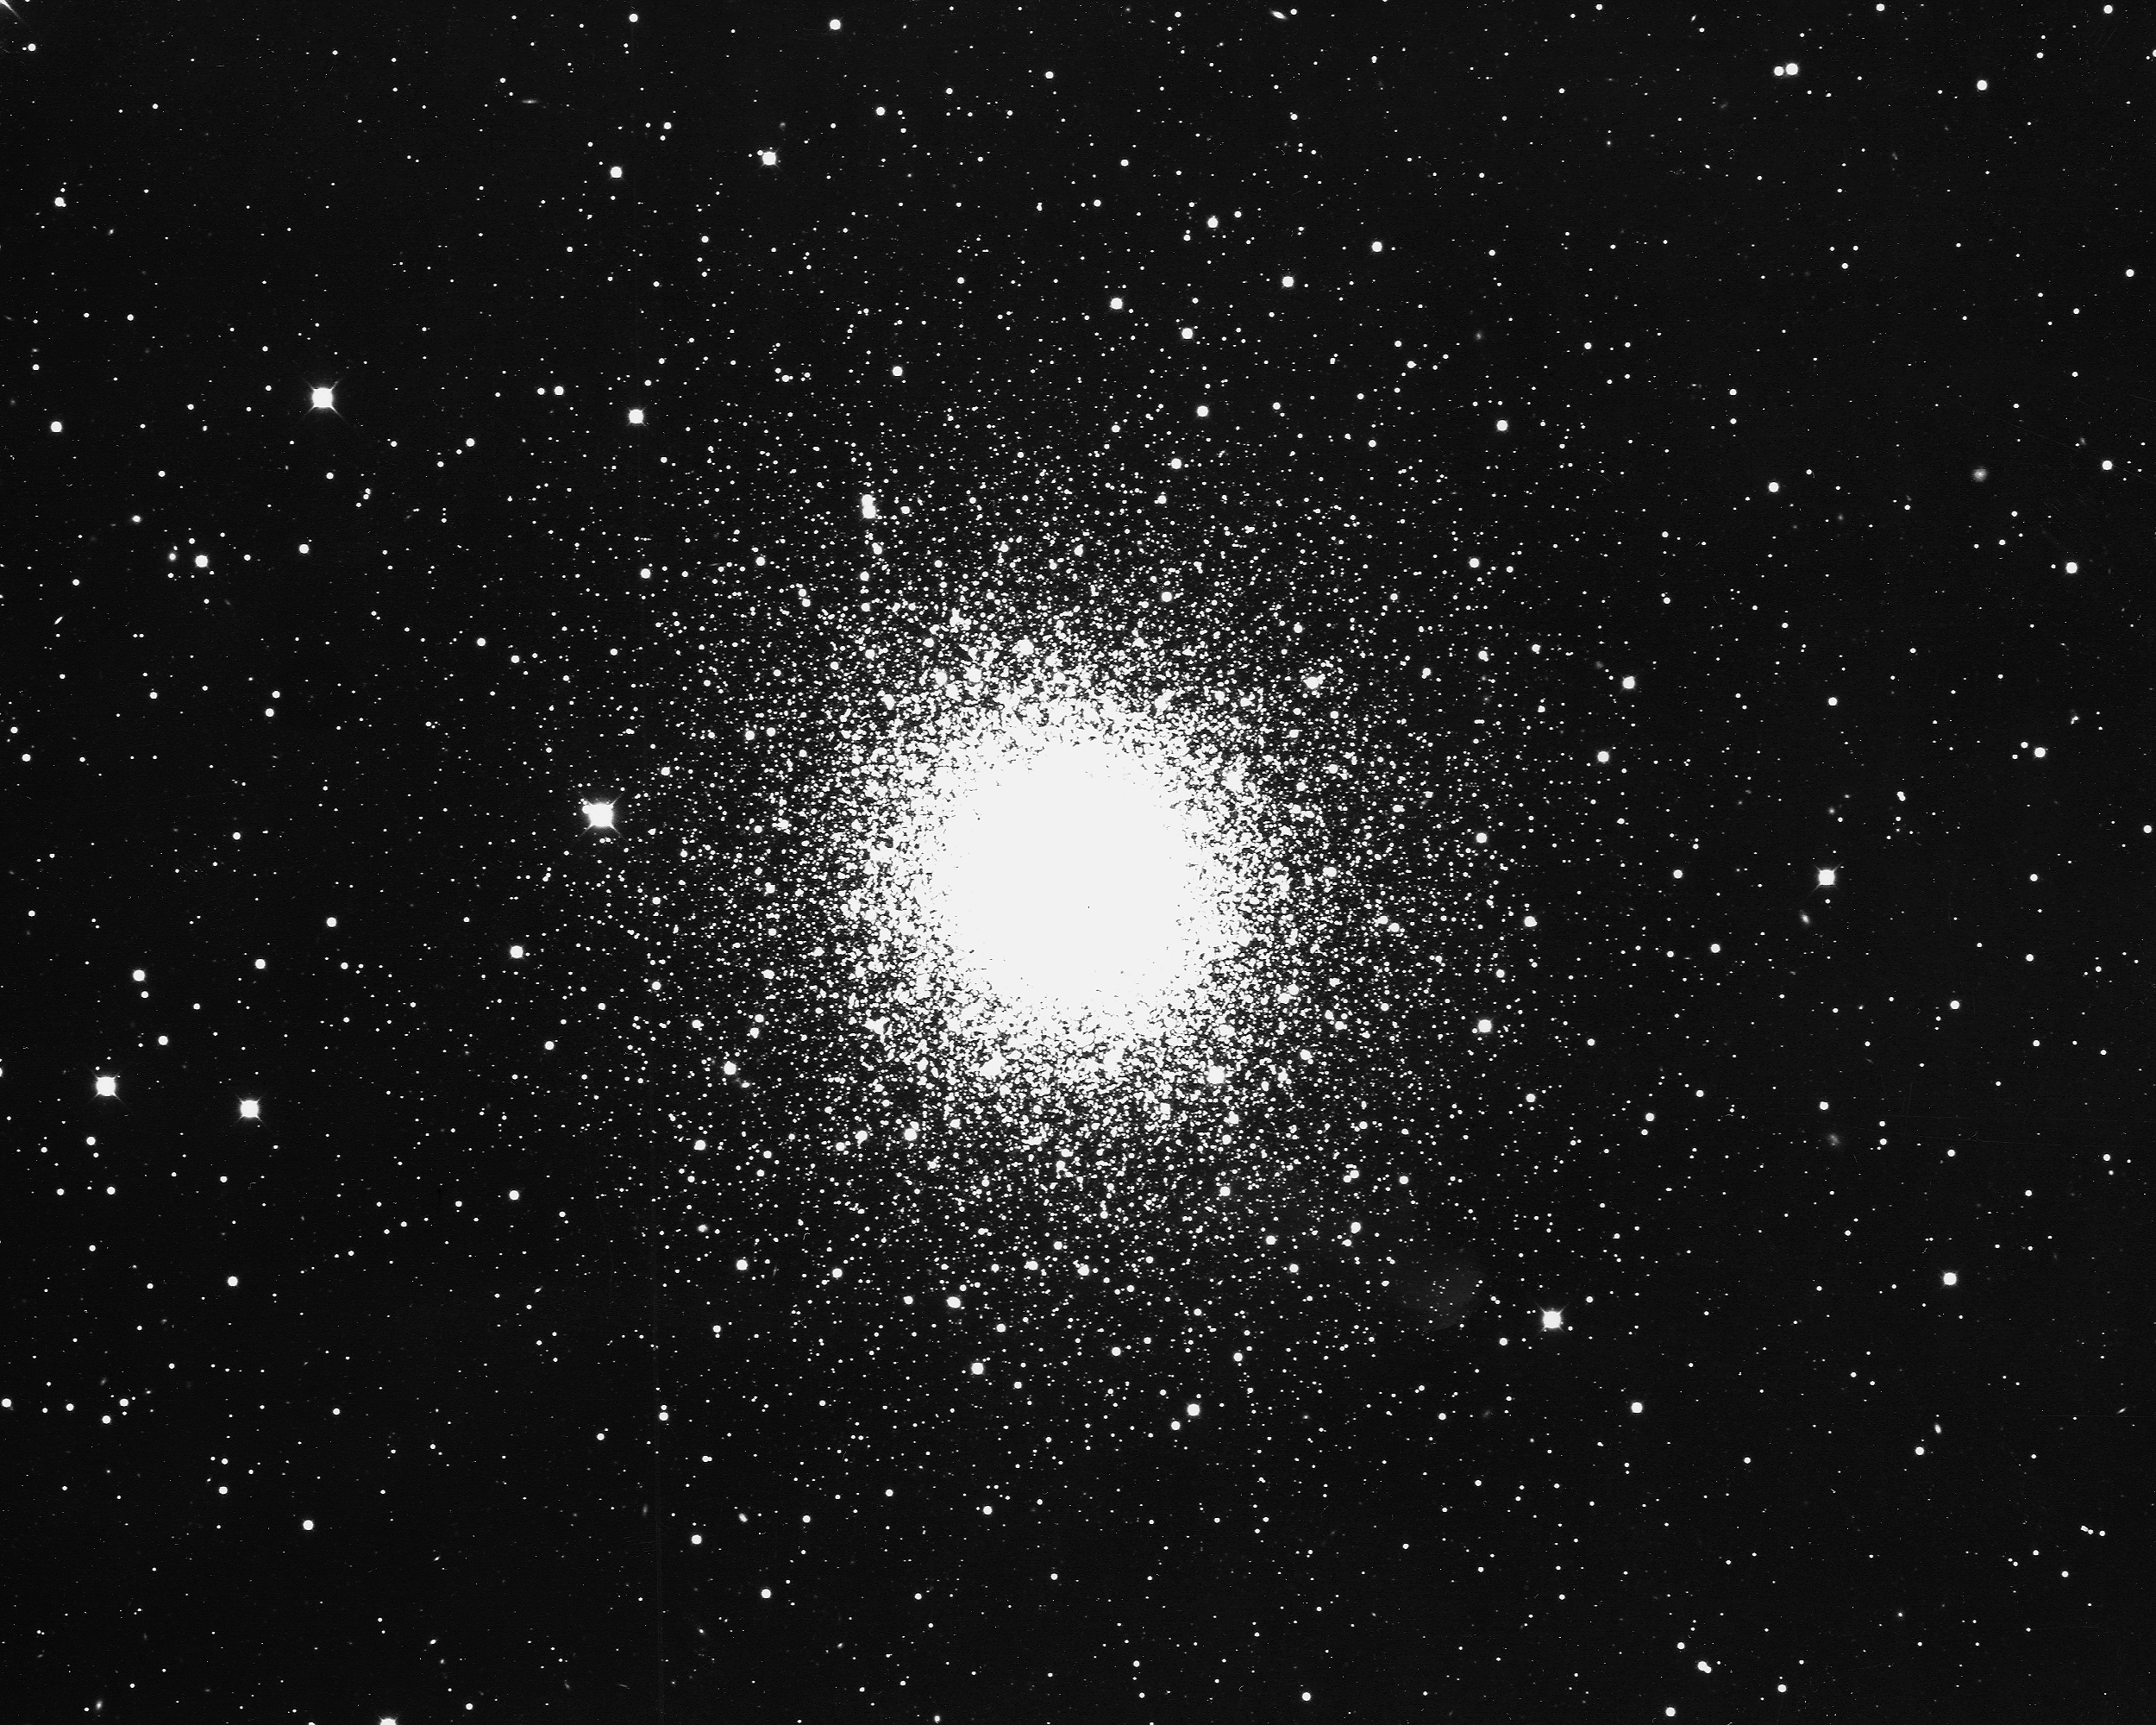

M92, NGC 6341

M92, or NGC6341, a globular cluster in the constellation Hercules, as seen by the KPNO 4-meter Mayall telescope in 1975. M92 is about 28000 light-years away and about 200 light-years across.

Credit: NOIRLab/NSF/AURA